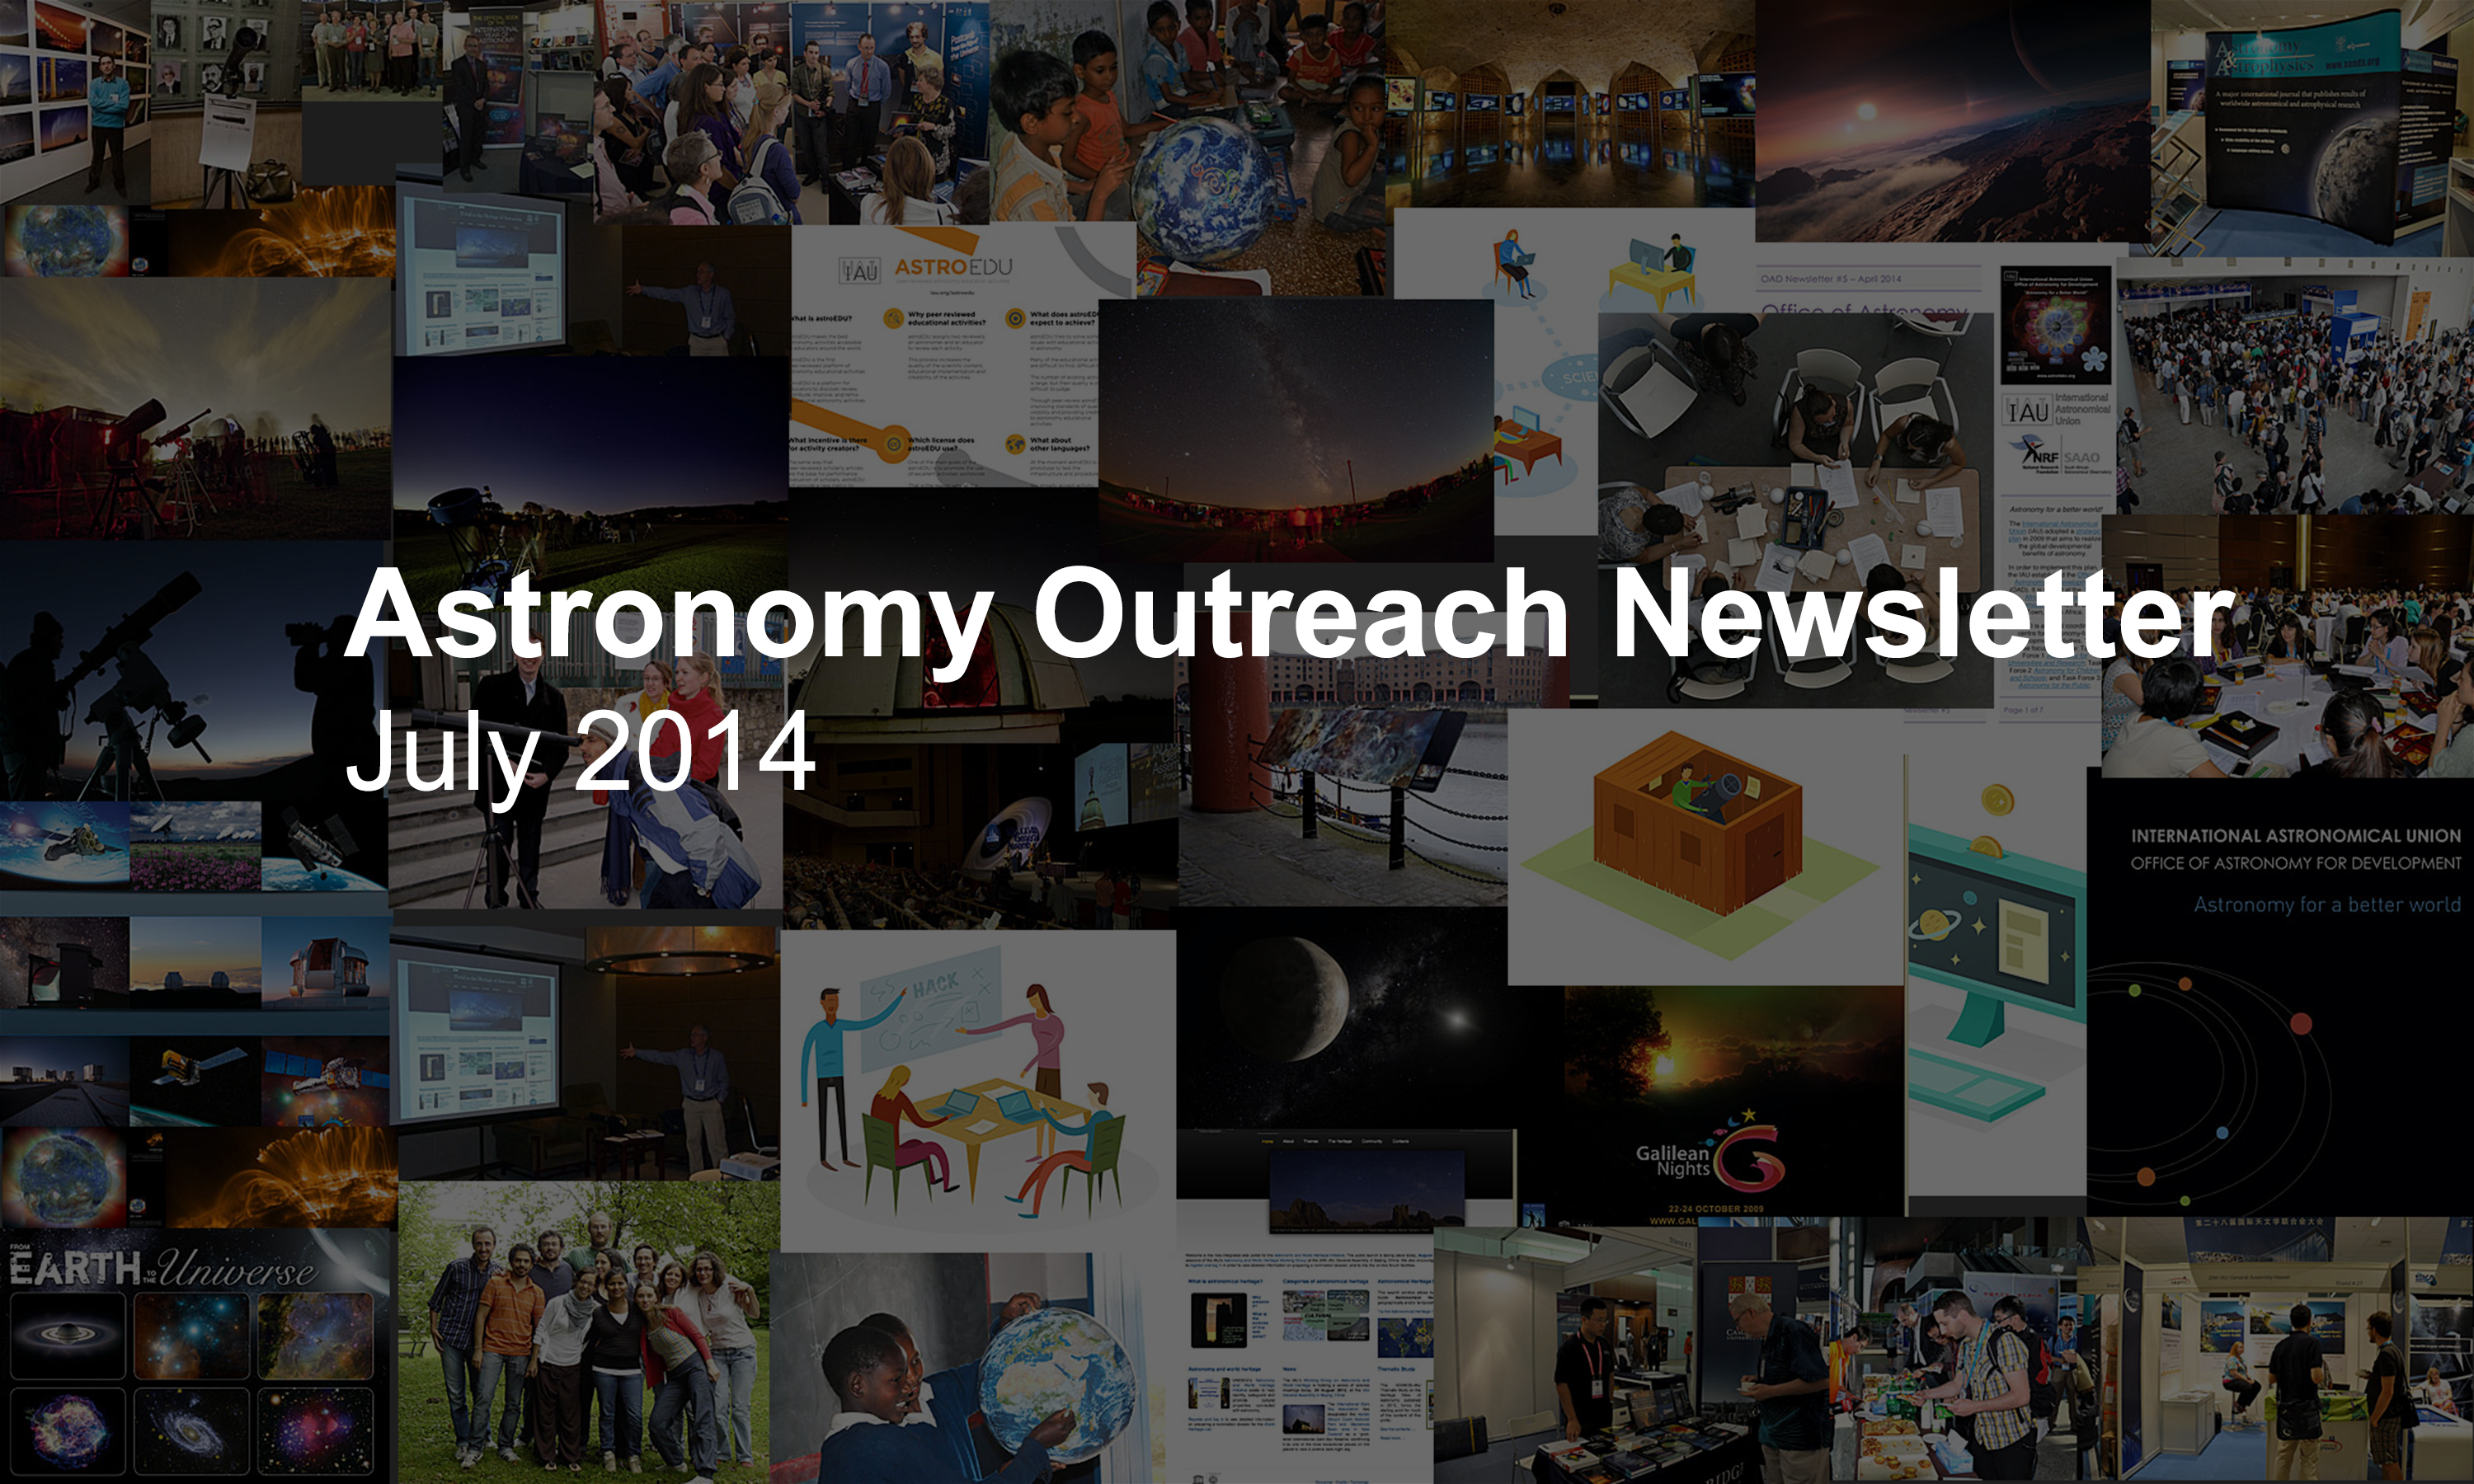

IAU Astronomy Outreach Newsletter July 2014

IAU Astronomy Outreach Newsletter July 2014.

Credit: IAU